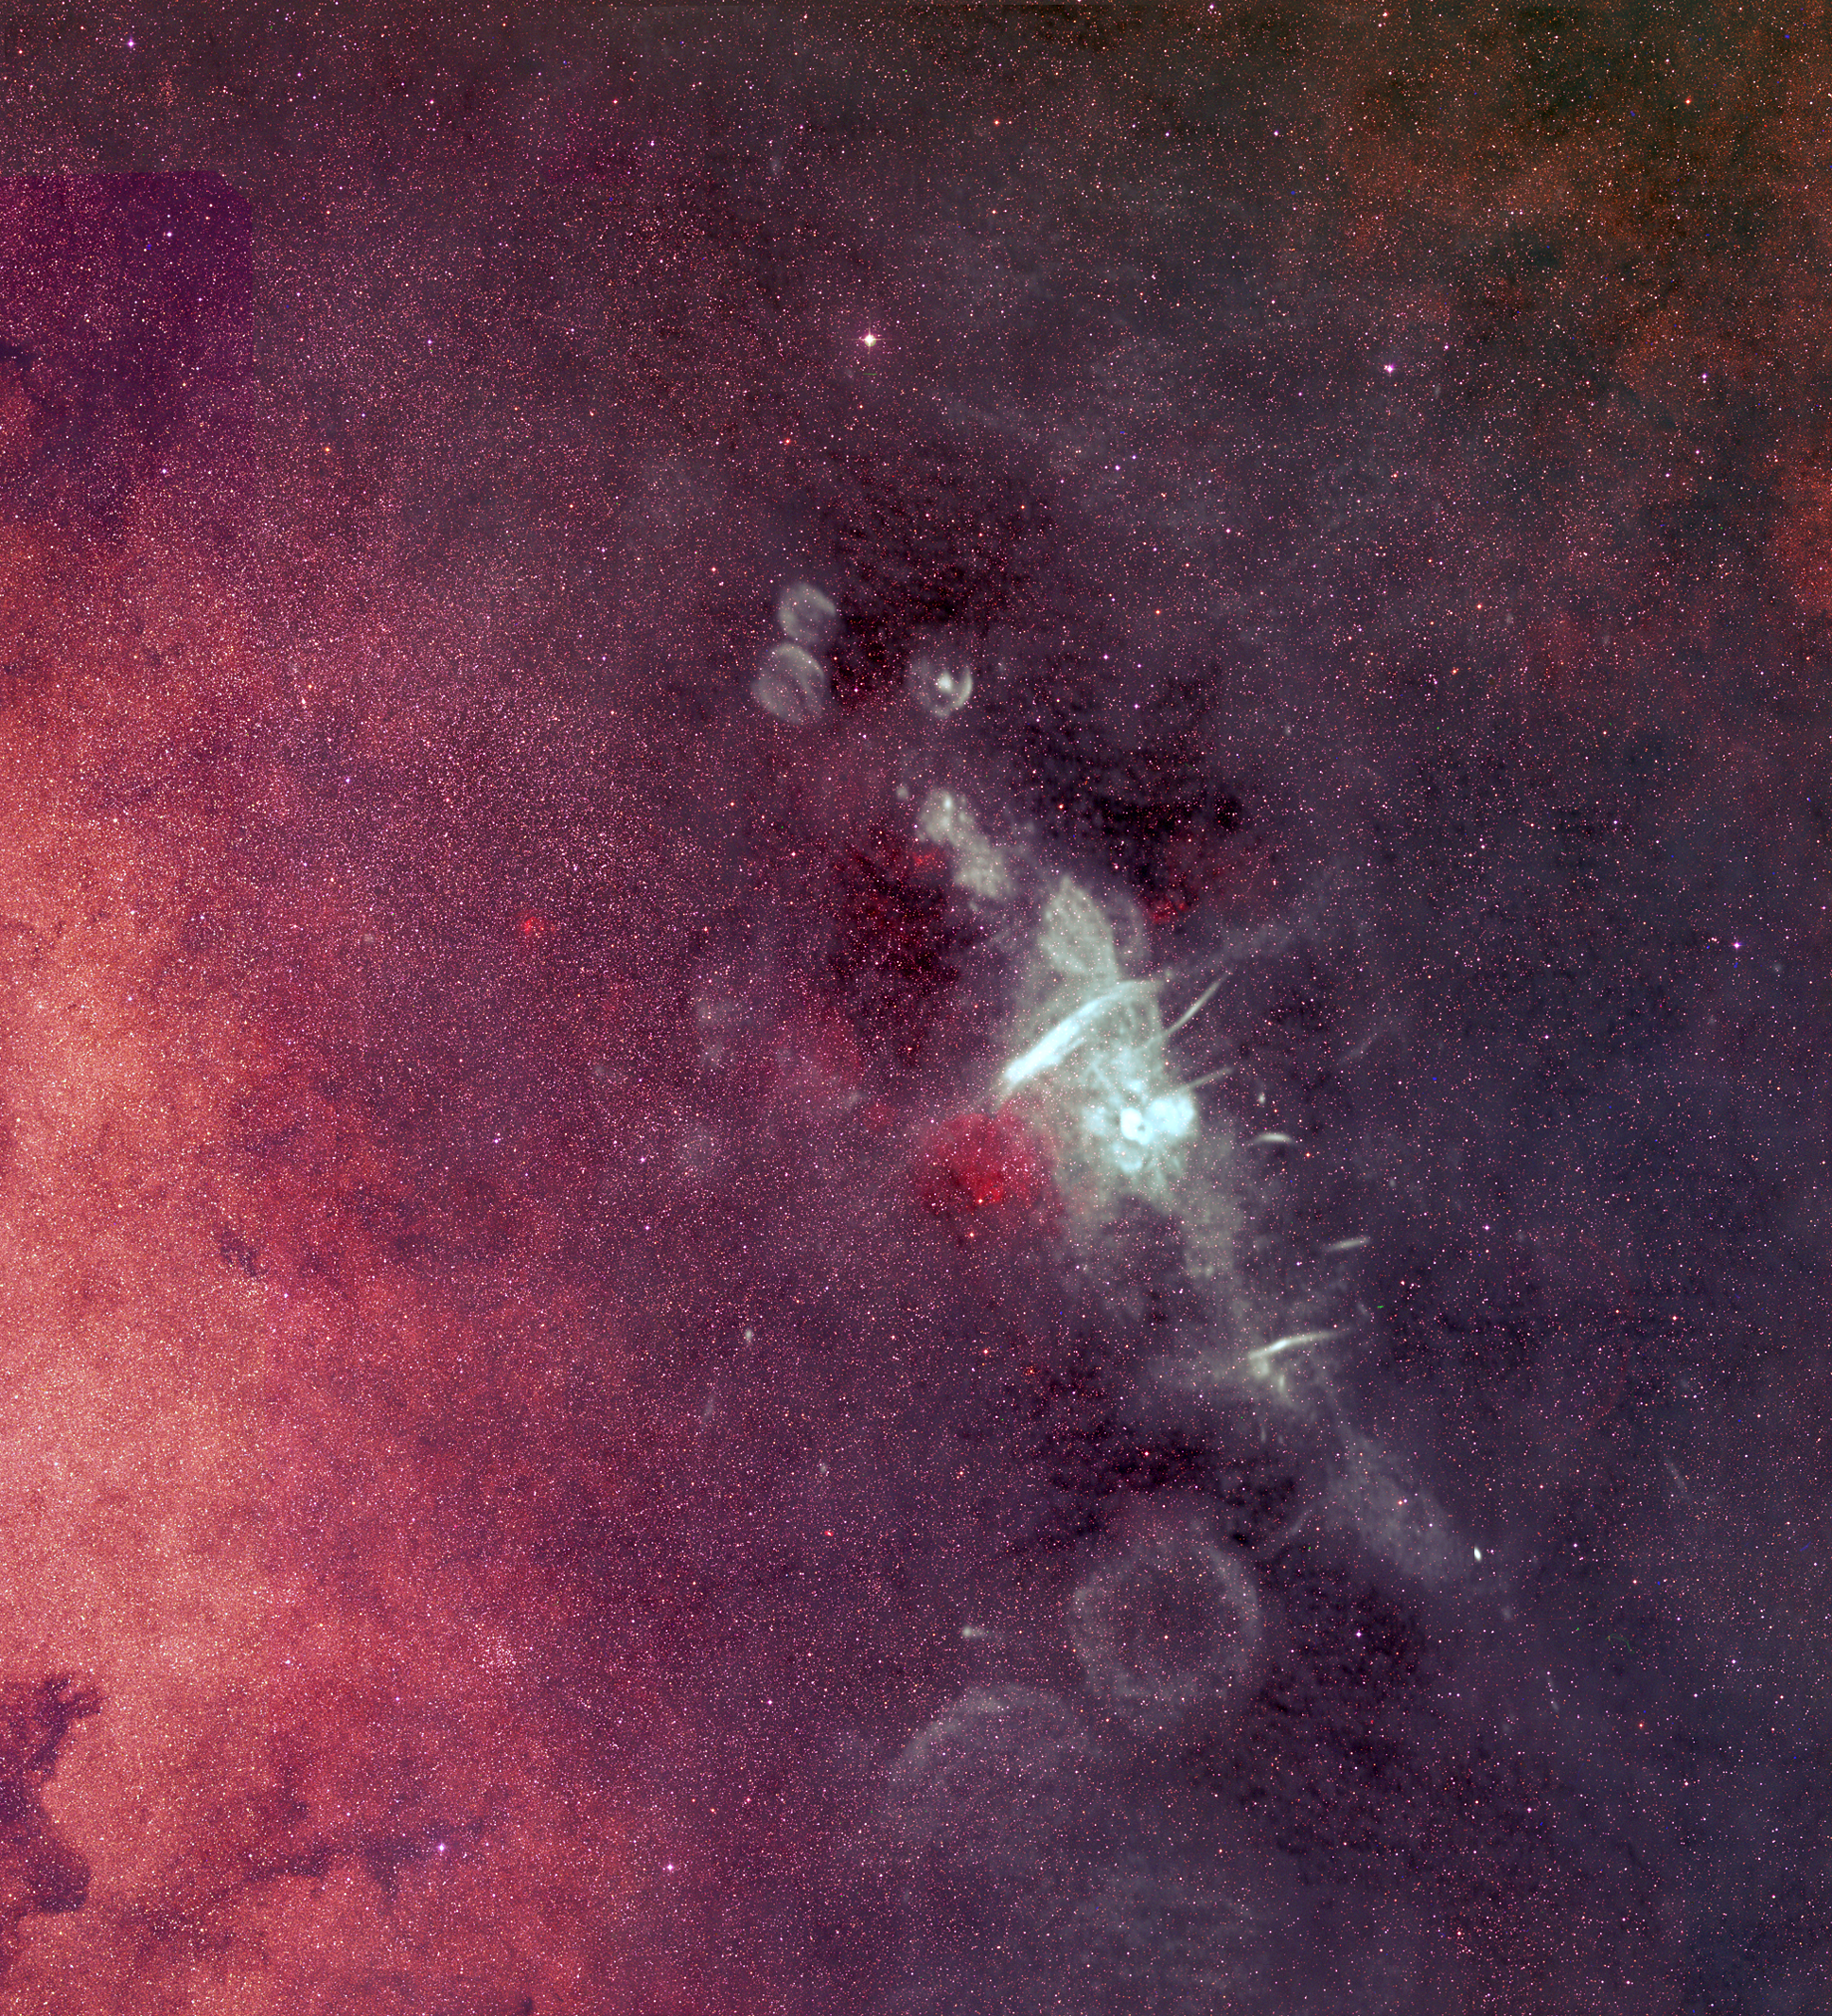

The Center of Our Galaxy

The Very Large Array (VLA) was used to make the largest and most sensitive radio image of the Milky Way Galaxy's center. The bright diagonal features trace our Galaxy’s disk-like shape viewed edge-on. The brightest source is called Sagittarius A. (The Galaxy's center lies toward the constellation Sagittarius, or Sgr.) Deep within Sgr A is Sgr A*, a black hole with a mass millions of times that of the Sun. Hot young stars heat the gas around them in bright, round blobs. Massive supernovae explosions leave bubble-shaped remnants. Spiraling or synchrotron radiation makes a collection of strange, thread-like structures. Their emission, orientation, and structure provide important clues about the energetics and large-scale magnetic field structure.

Credit: B. Saxton, NRAO/AUI/NSF from data provided by N.E. Kassim, Naval Research Laboratory